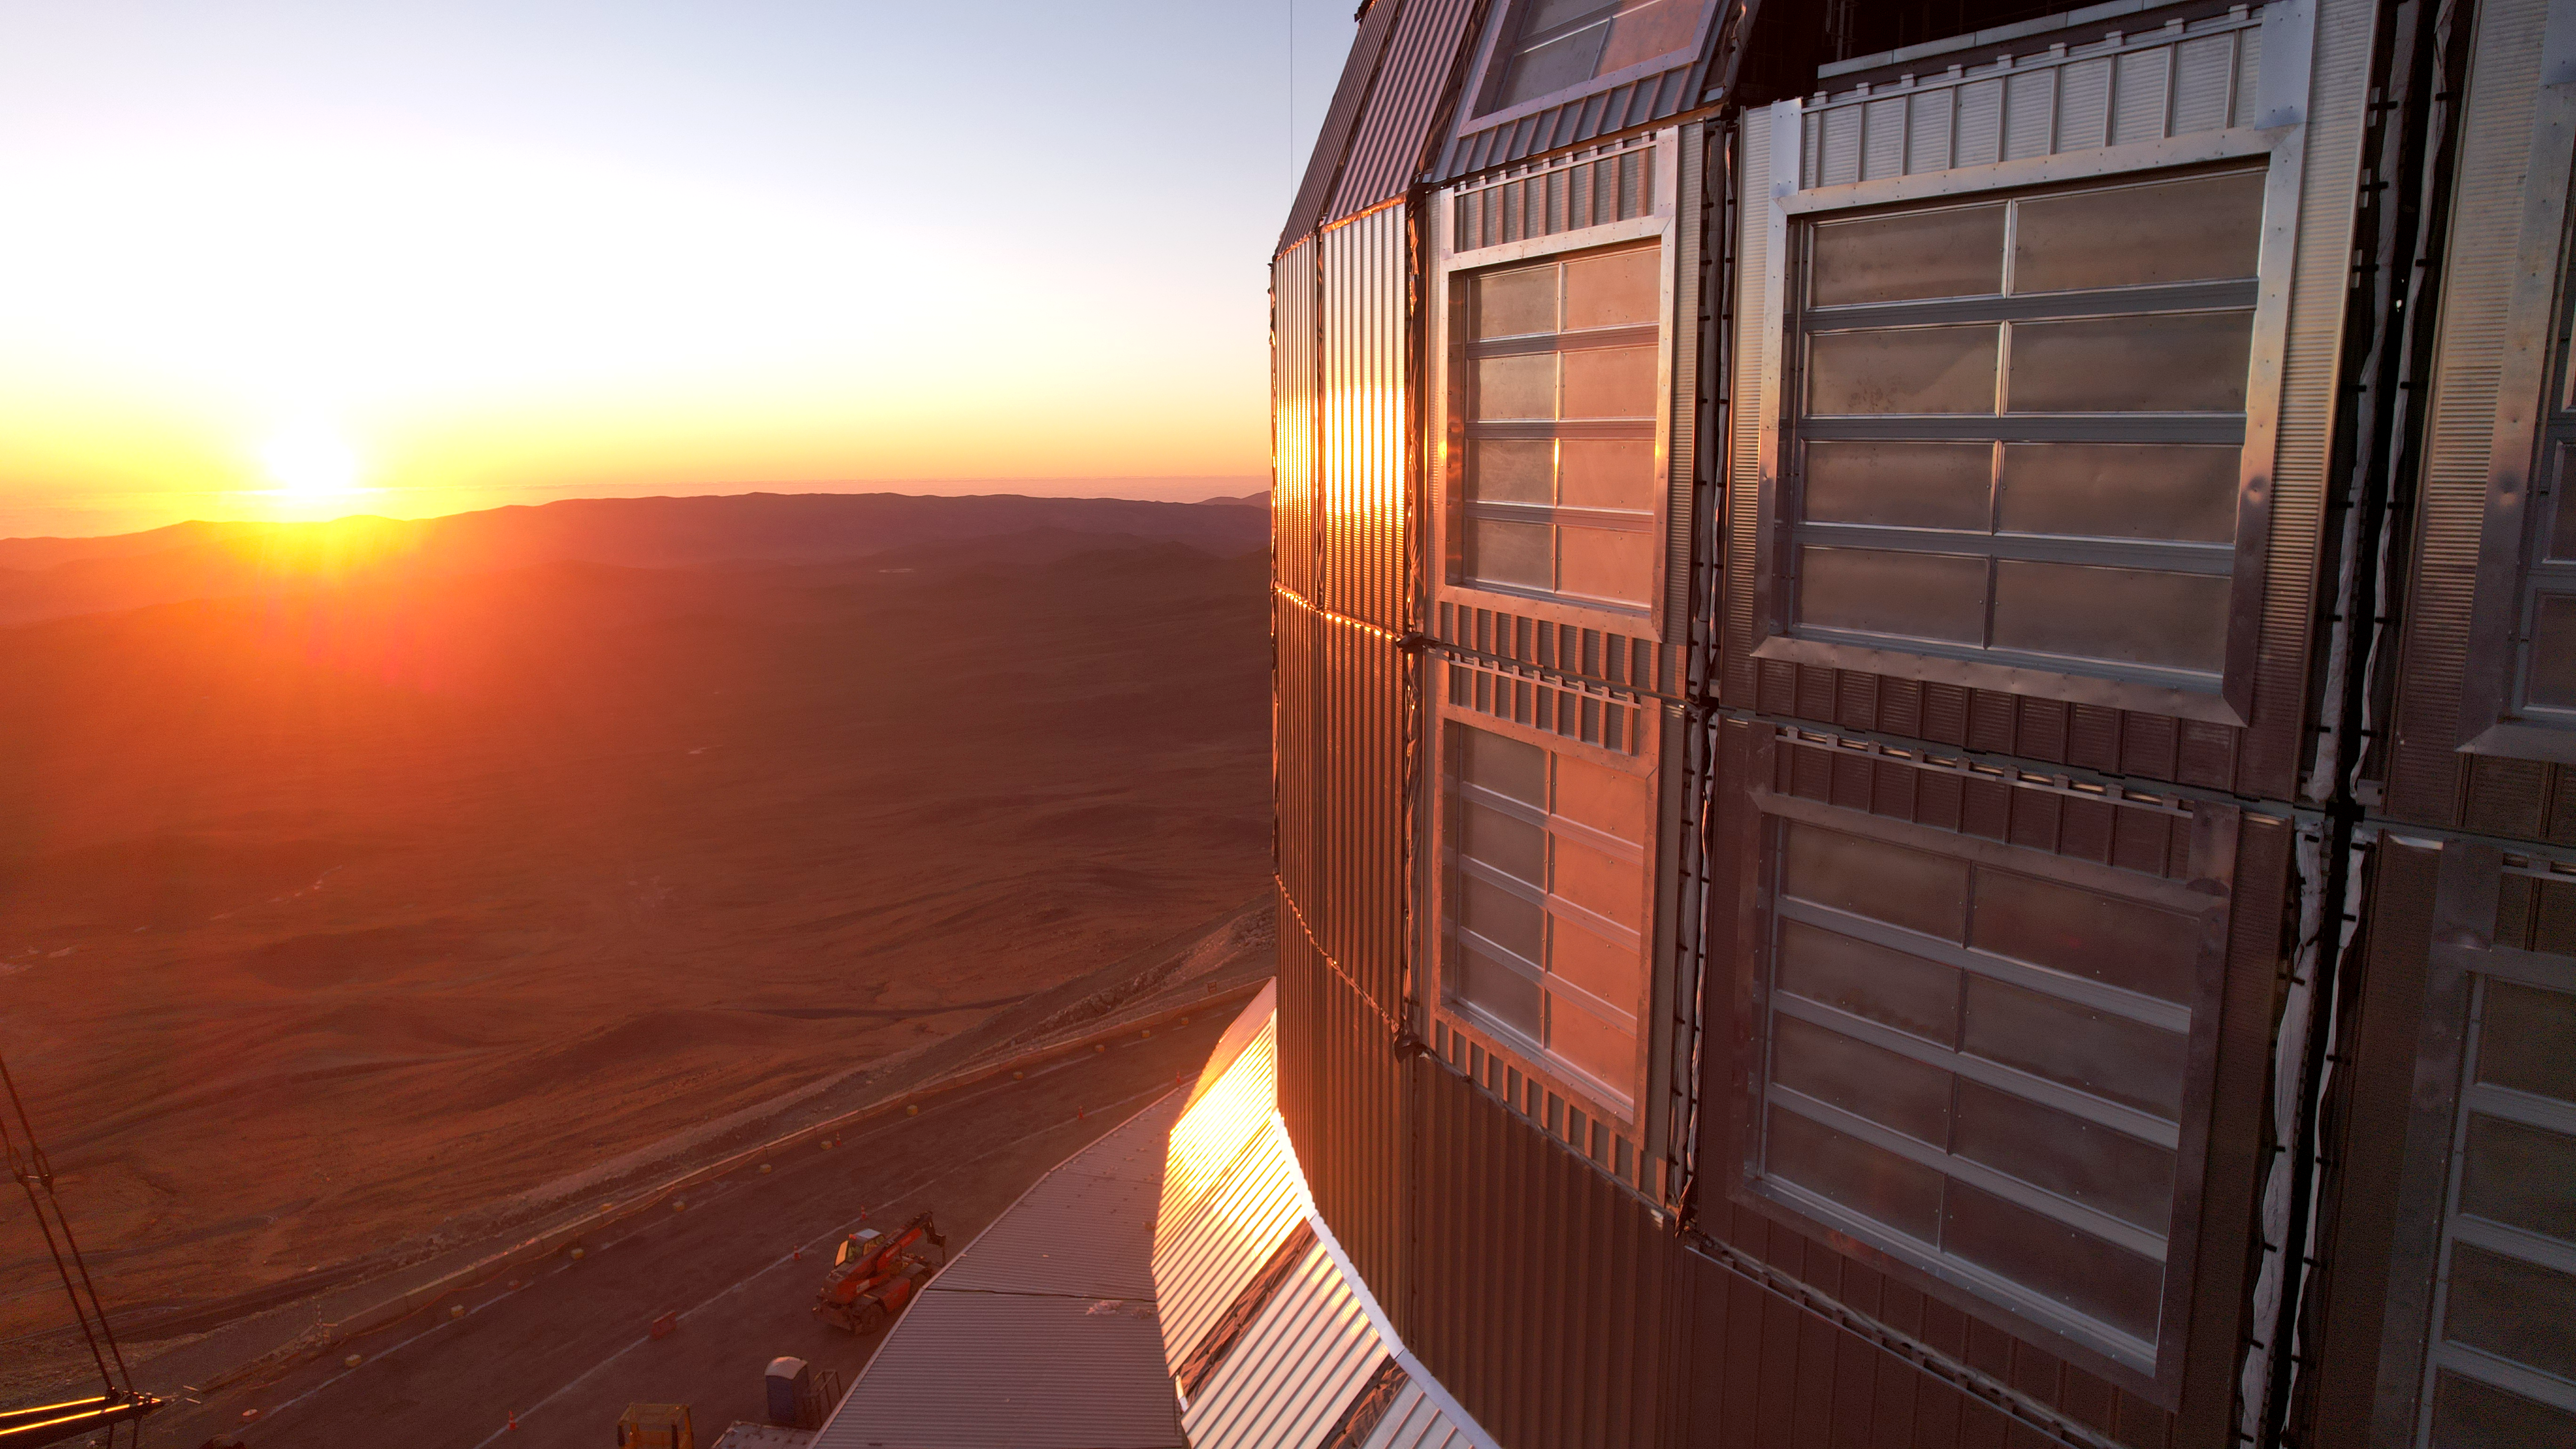

Sunset from Cerro Armazones

This photo, taken on 1 May 2025 at Cerro Armazones, shows us a beautiful sunset over Chile's Atacama Desert as seen from ESO's Extremely Large Telescope. It also shows a glimpse of the dome's side, providing a close-up of the protective cladding that covers most of the telescope dome.

Credit: ESO/G. Vecchia